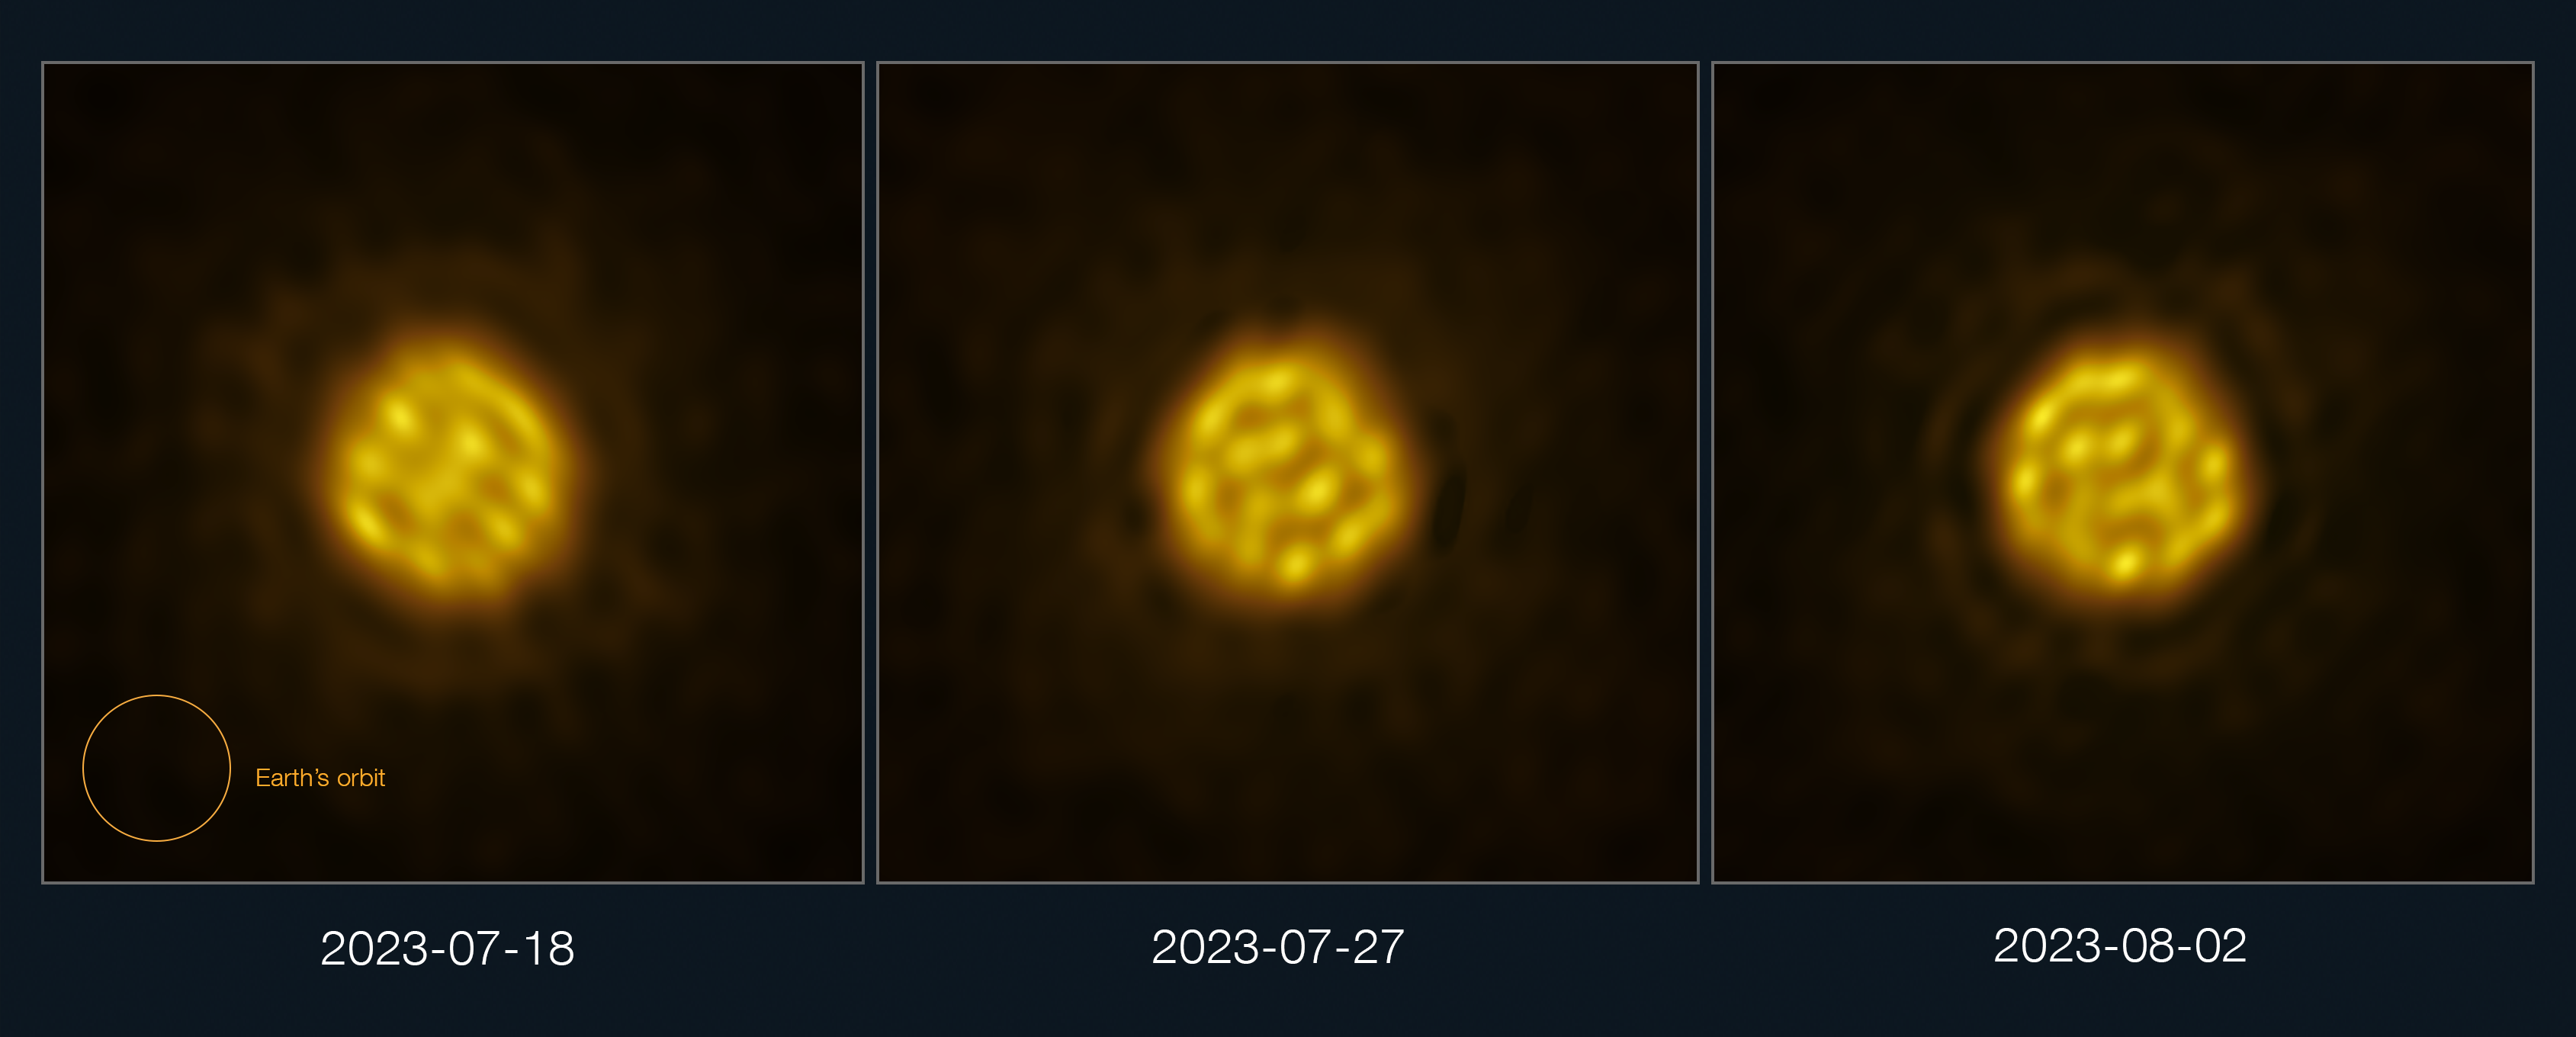

Detailed images of the surface of the star R Doradus

Astronomers have captured a sequence of images of a star other than the Sun in enough detail to track the motion of bubbling gas on its surface. The images of the star, R Doradus, were obtained with the Atacama Large Millimeter/submillimeter Array (ALMA), a telescope co-owned by ESO, in July and August 2023. This panel shows three of these real images, taken with ALMA on 18 July, 27 July and 2 August 2023. The giant bubbles — 75 times the size of the Sun — seen on the star’s surface are the result of convection motions inside the star. The size of the Earth’s orbit is shown for scale.

Credit: ALMA (ESO/NAOJ/NRAO)/W. Vlemmings et al.